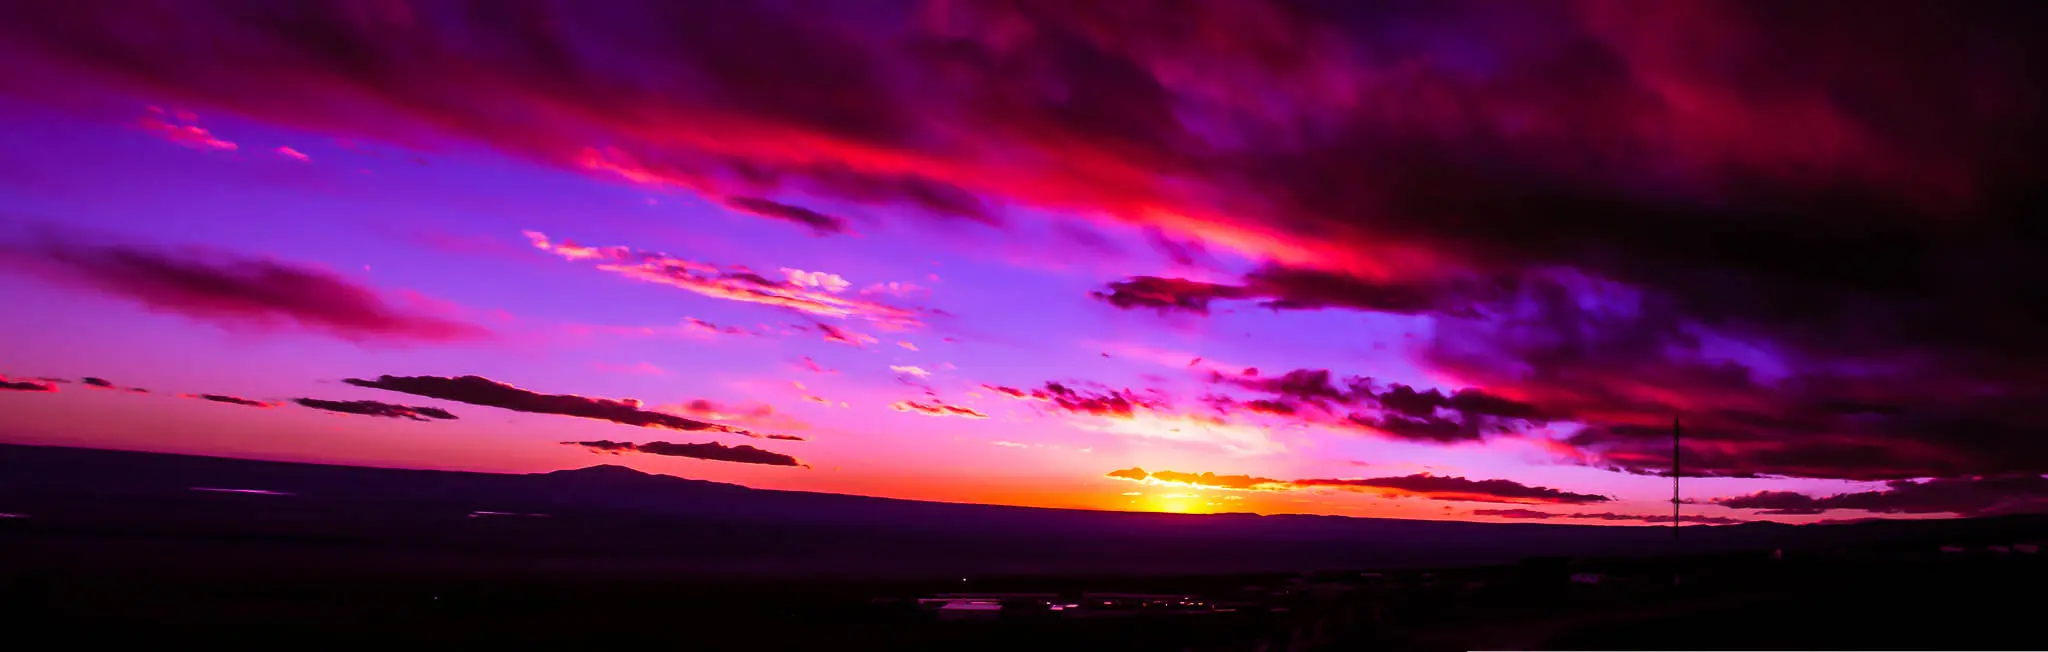

Pink sunset from the OSF

Impressive sunset from the OSF viewing the Atacama salt flat.

Credit: Juan Carlos Rojas (ESO/NAOJ/NRAO)